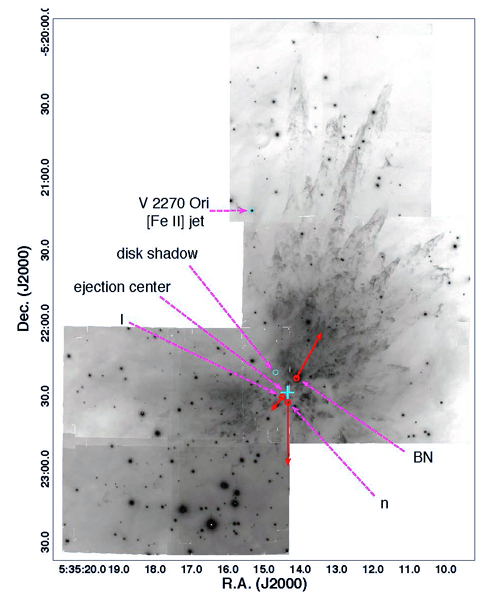

Orion’s Fingers: New Clarity on an Explosive Outflow

A wide-field image showing the OMC1 outflow in H2 with proper motions of the BN object, radio source I, and radio source n superimposed. The lengths of the red-solid vectors are proportional to the motions measured by Gomez et al. (2008) with the the lengths of the vectors in arcseconds equal to the motion in km s-1 (e.g. 1000 corresponds to a motion of 10 km s-1). The ejection center as determined by radio proper motions is shown by a cross.

Credit: International Gemini Observatory/NOIRLab/NSF/AURA